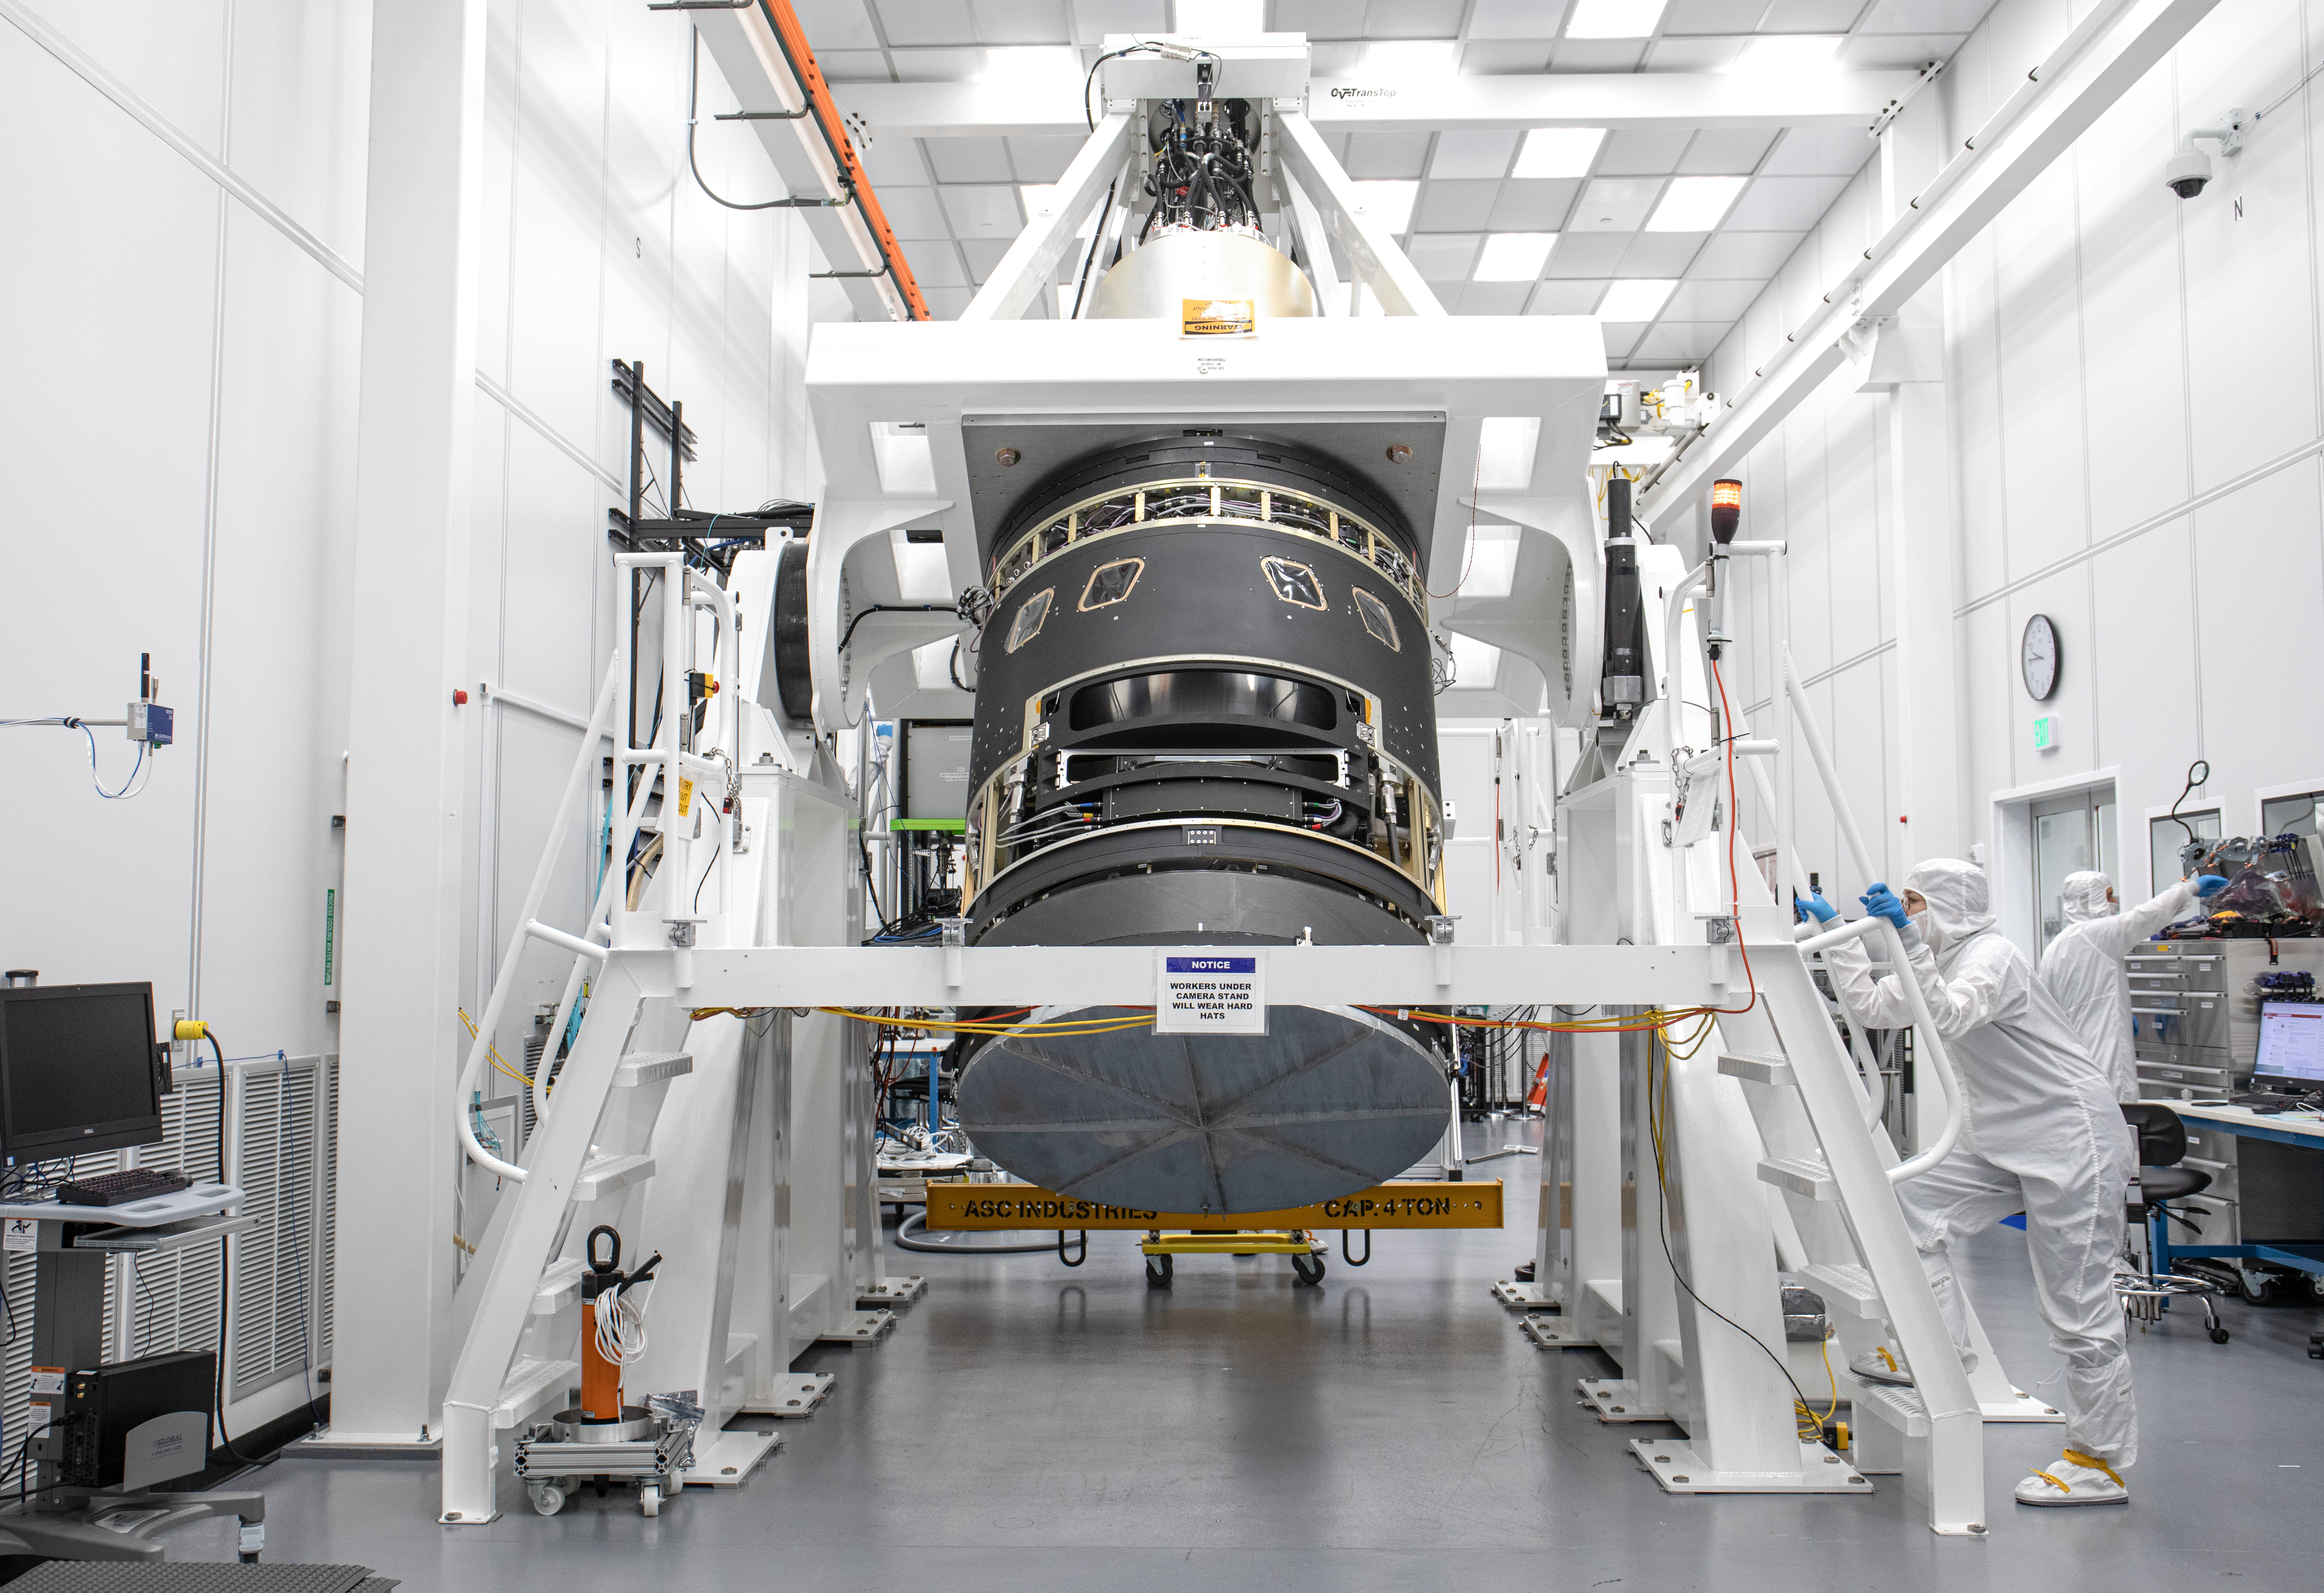

LSST Lens Cap Off

Staff engineer Hannah Pollek, right, observes closely as the LSST camera is lifted into a vertical position. Researchers at SLAC National Accelerator Laboratory are nearly done with the LSST Camera, the world's largest digital camera ever built for astronomy. Roughly the size of a small car and weighing in at three tons, the camera features a five-foot wide front lens and a 3,200 megapixel sensor that will be cooled to -100°C to reduce noise. Once complete and in place atop the Vera C. Rubin Observatory's Simonyi Survey Telescope in Chile, the camera will survey the southern night sky for a decade, creating a trove of data that scientists will pore over to better understand some of the universe's biggest mysteries, including the nature of dark energy and dark matter.

Credit: Jacqueline Ramseyer Orrell/SLAC National Accelerator Laboratory